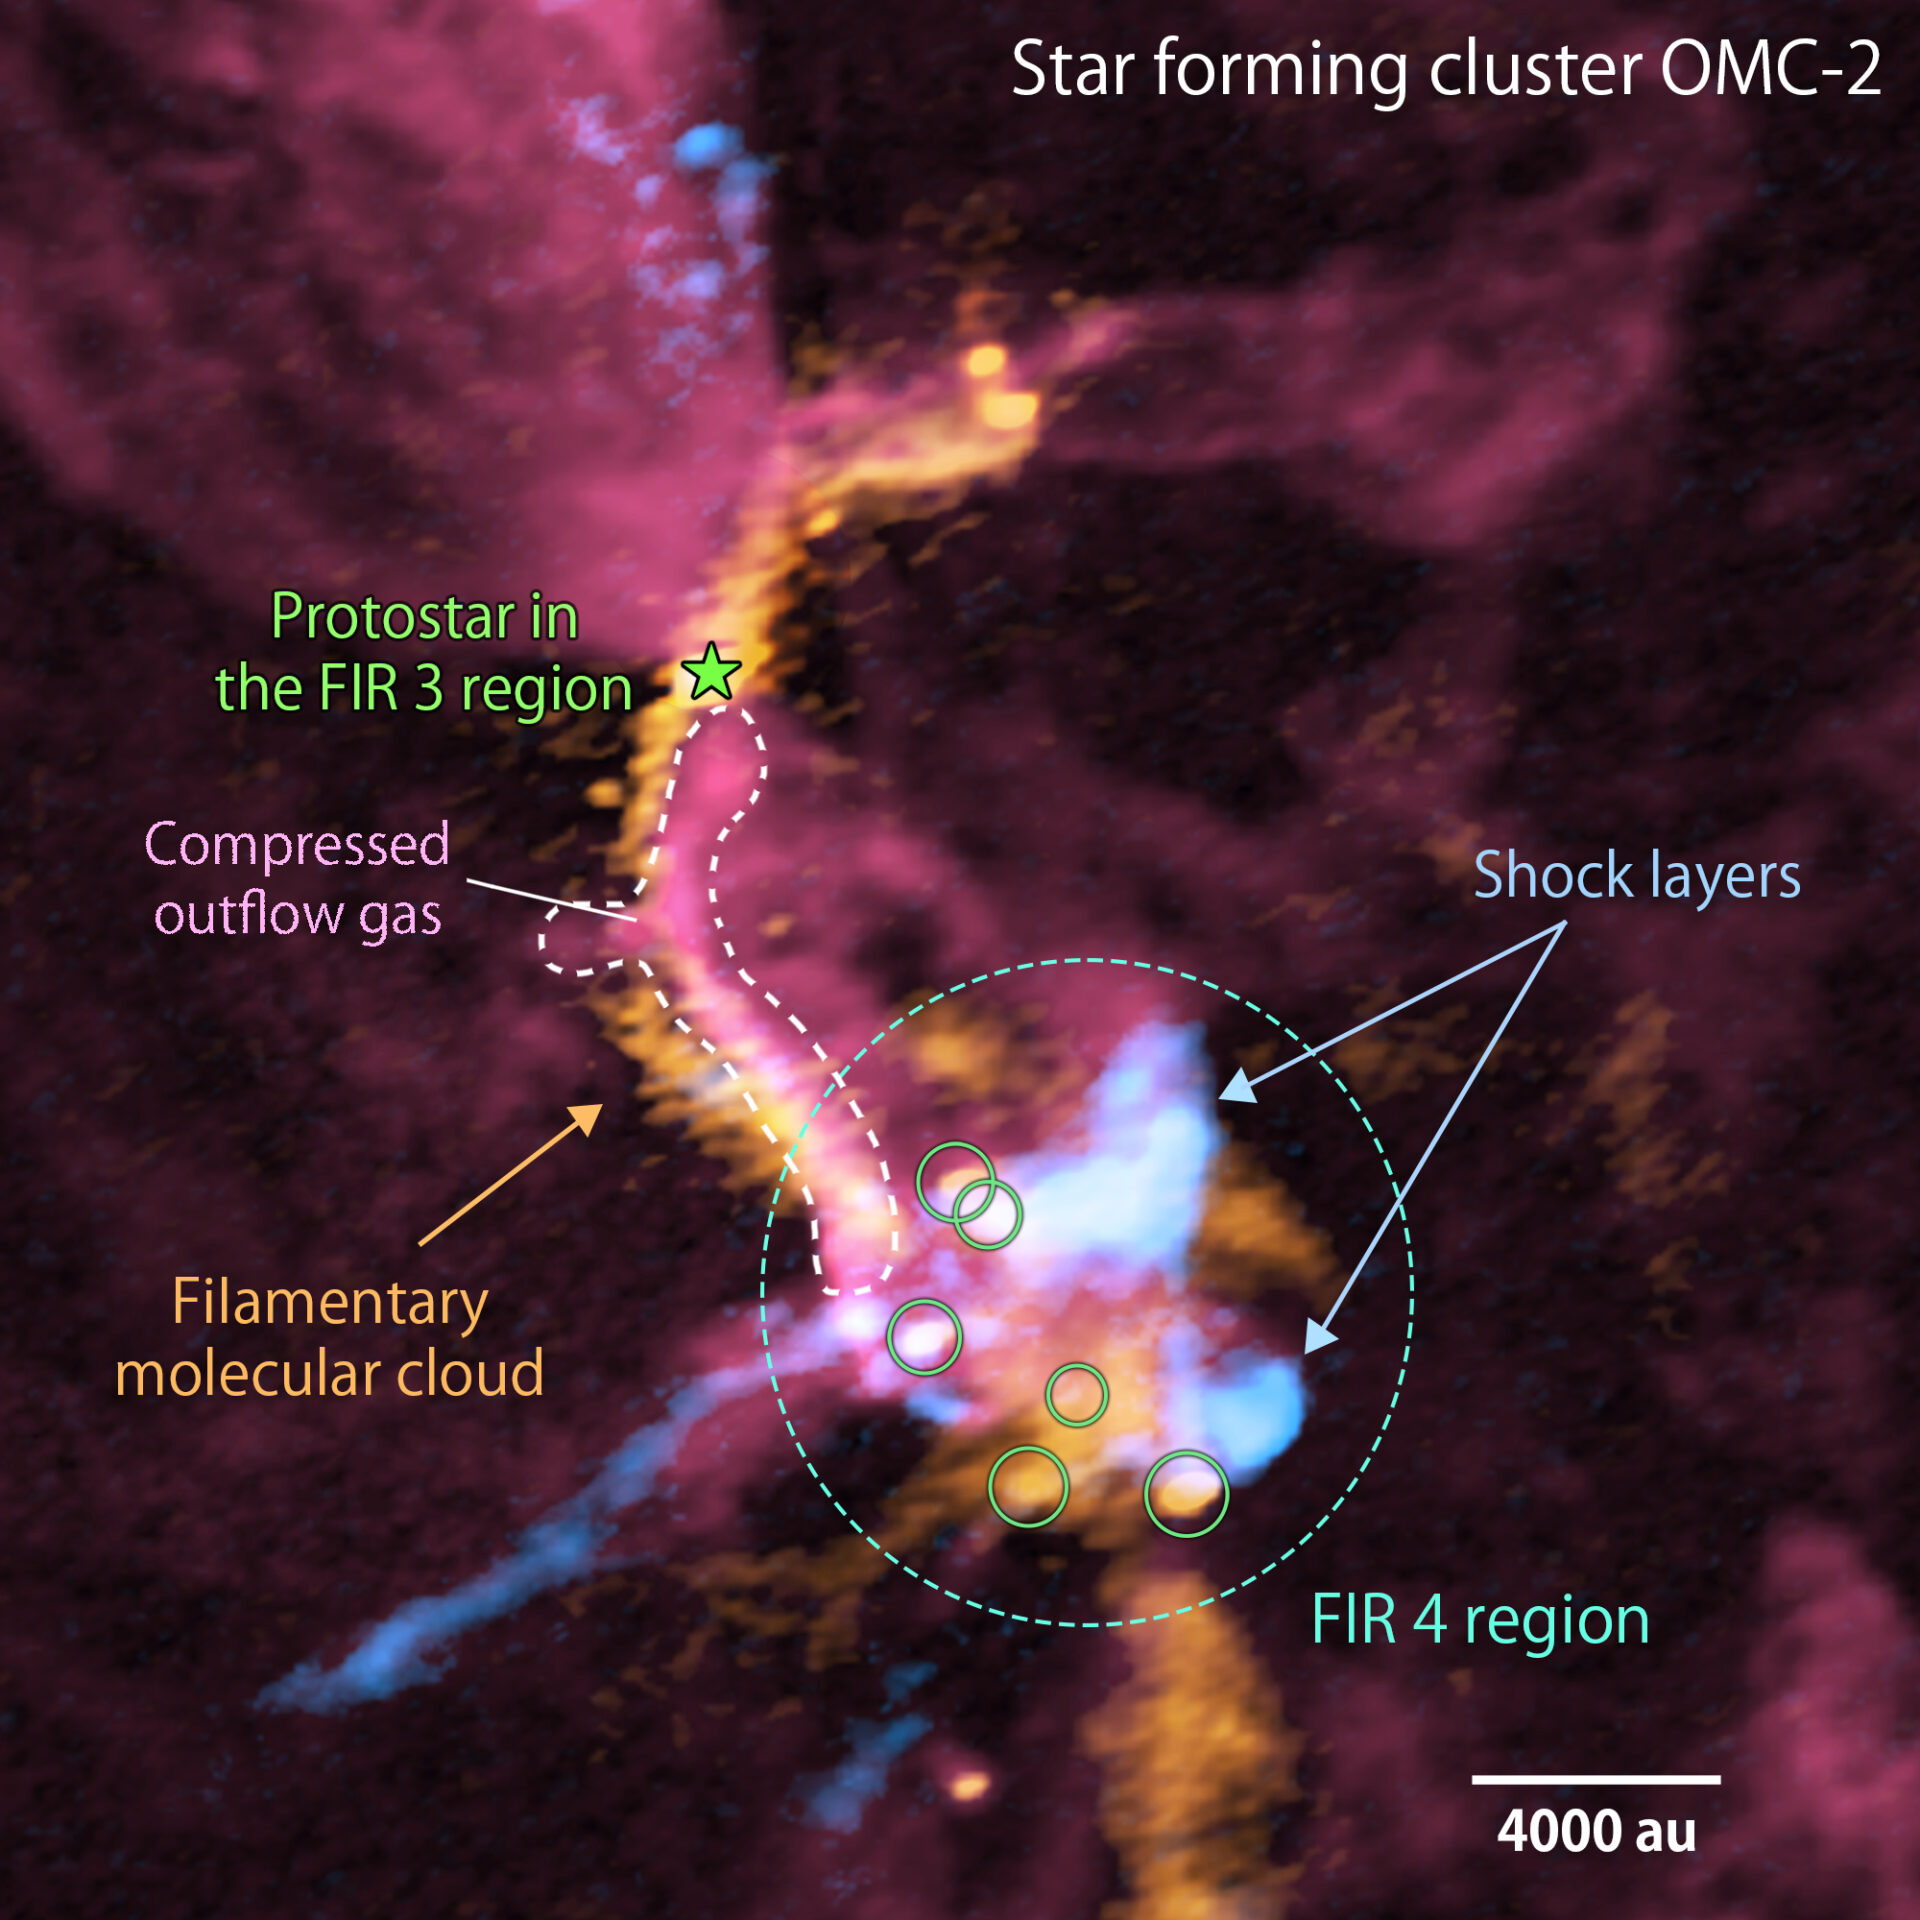

Composite image of the cluster forming region, OMC-2/ FIR 3 and FIR 4, obtained with ALMA

Composite image of the cluster forming region, OMC-2/ FIR 3 and FIR 4, obtained with ALMA (red: carbon monoxide gas, orange: emission from the dust, blue: silicon monoxide gas). For each color, the stronger the radio wave intensity, the more whitish the color is. FIR 3 is located in the upper left of this image, while FIR 4 is located in the bottom right. The giant molecular outflow driven by the protostar in the FIR 3 region (red color) collides with the “filamentary molecular cloud” (orange color). Subsequently, outflow gas interacting with the filamentary molecular cloud is being compressed (shown in pinkish red). The outflow gas also collides with downstream dense gas (shown in orange color) where a group of baby stars is being born (green circles within the FIR 4 region). The shock layers are observed with the silicon monoxide gas (pale blue). The white bar in the lower right corner shows the scale of 4000 astronomical units (au).

Credit: ALMA (ESO/NAOJ/NRAO), A. Sato et al